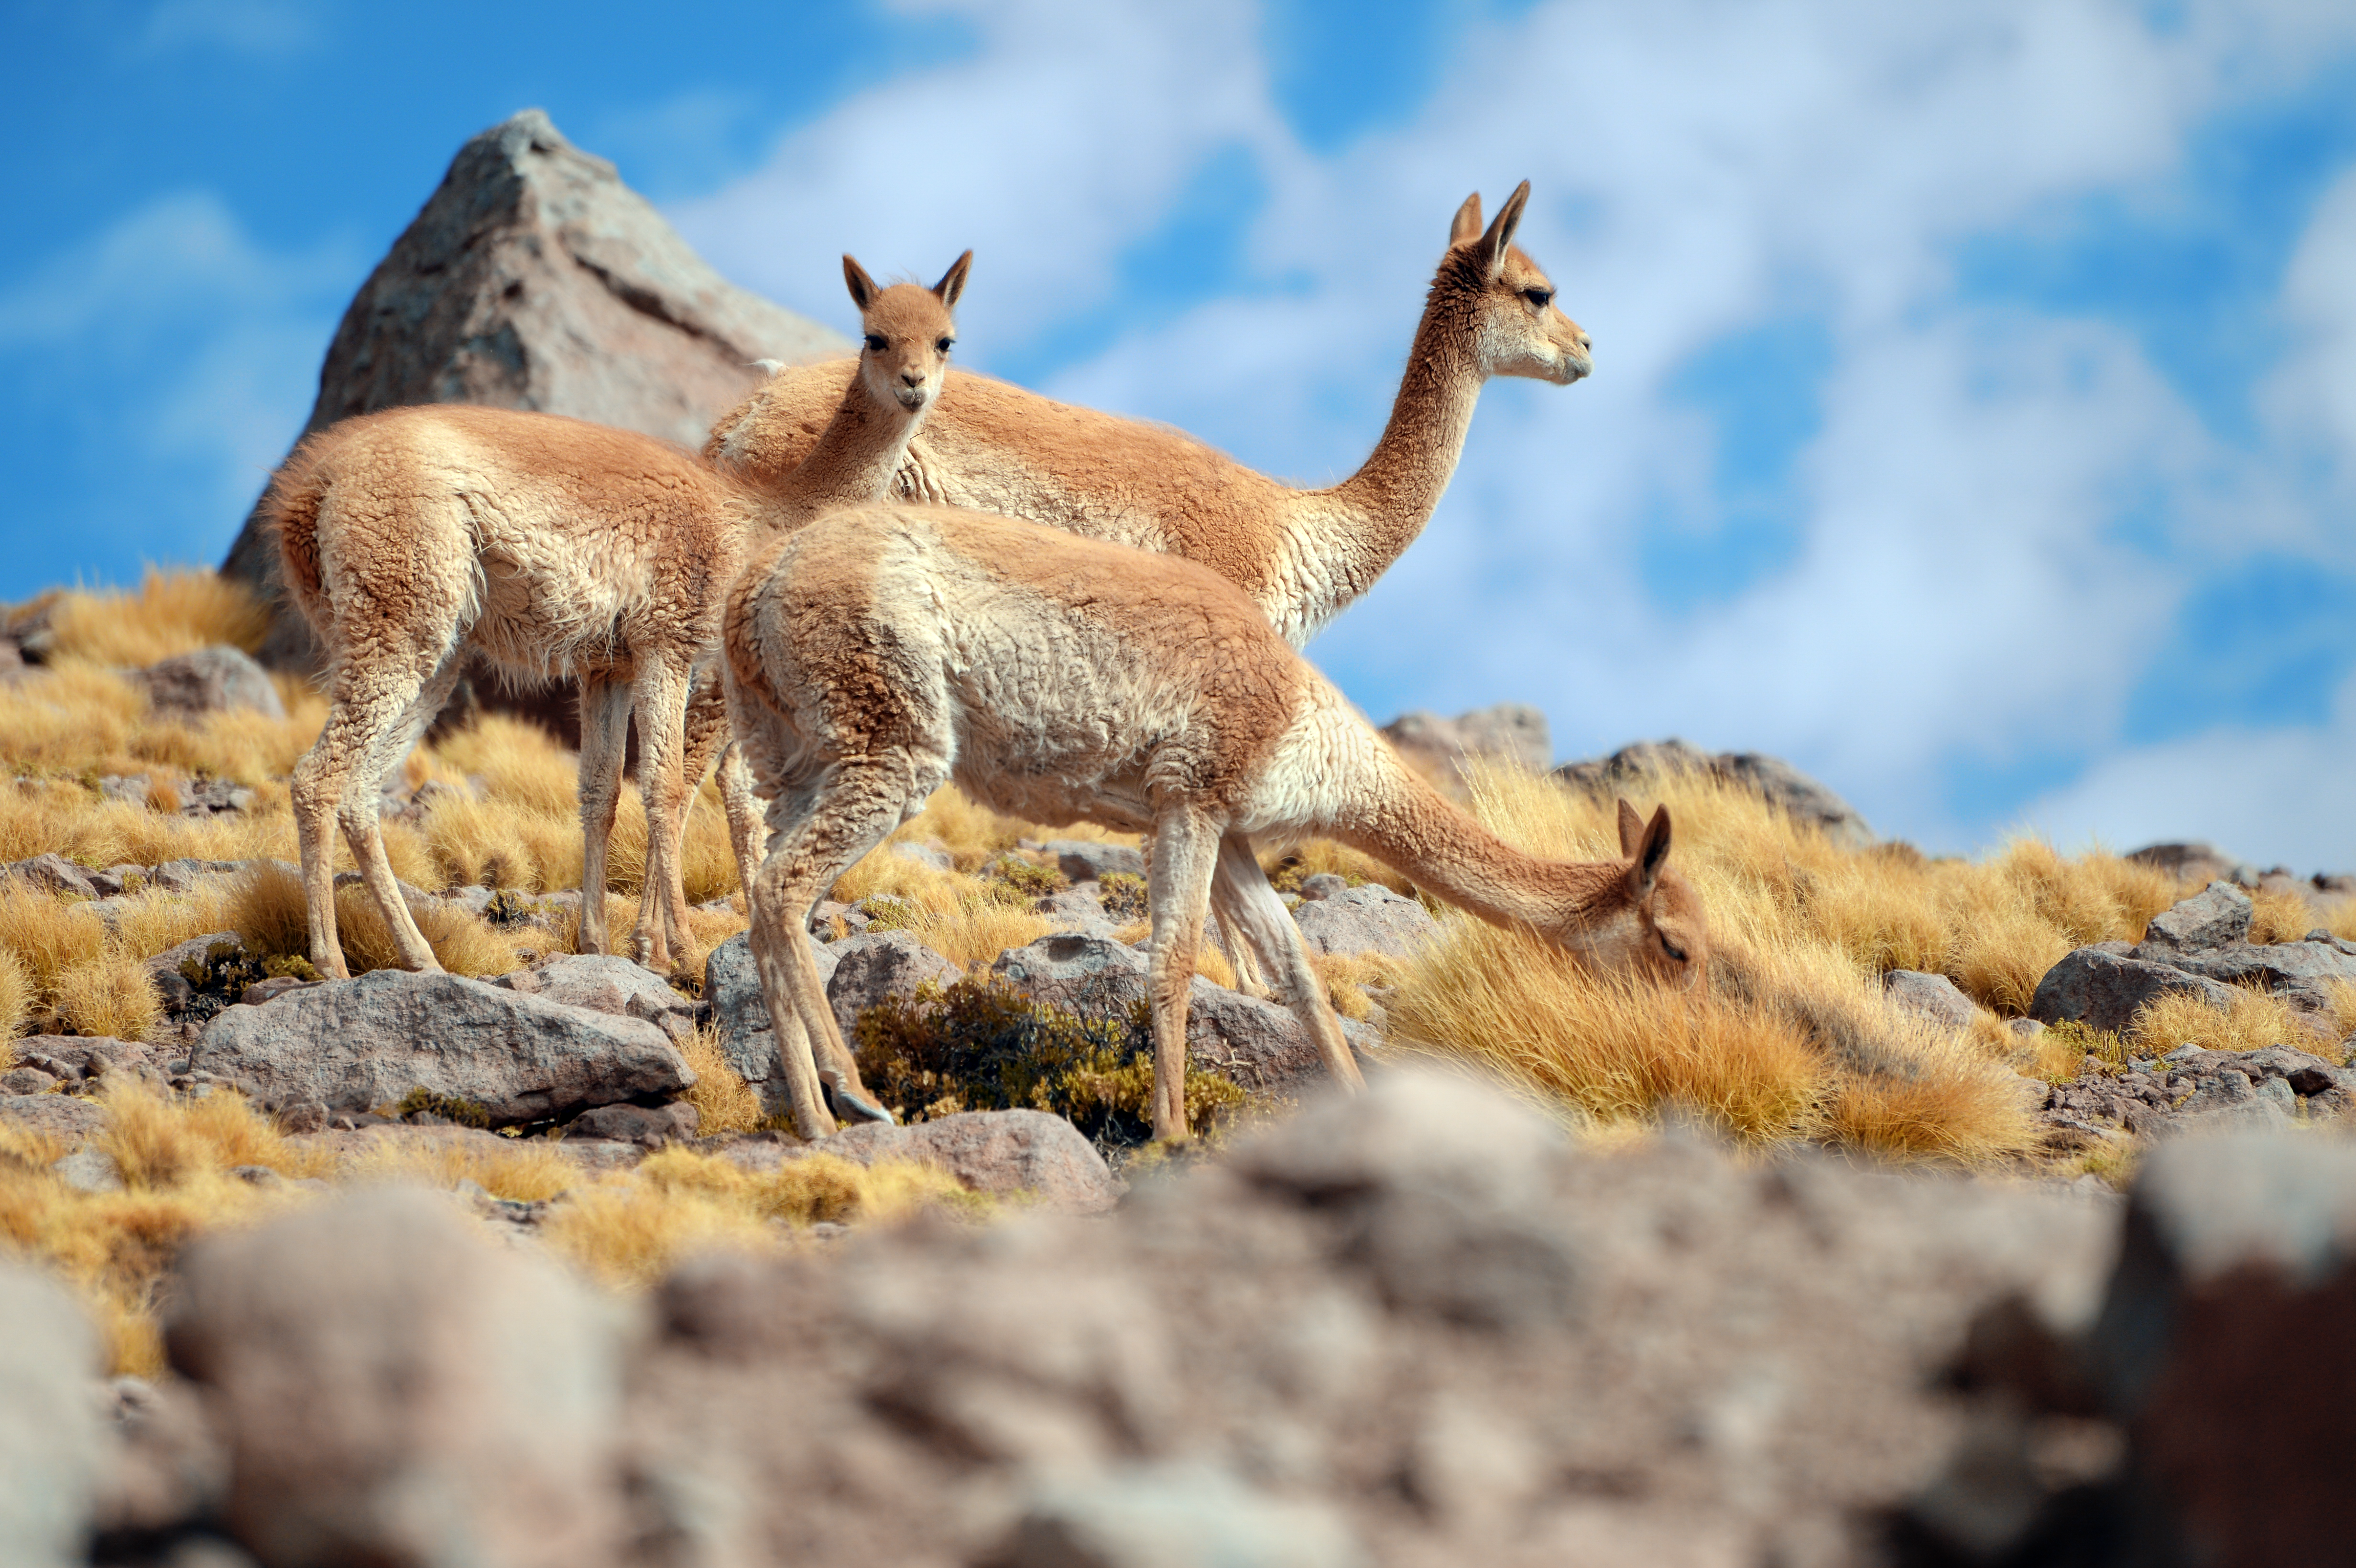

A family of vicuñas

A family of vicuñas enjoy a stroll and a light snack near ALMA.

Credit: C. Durán/ESO